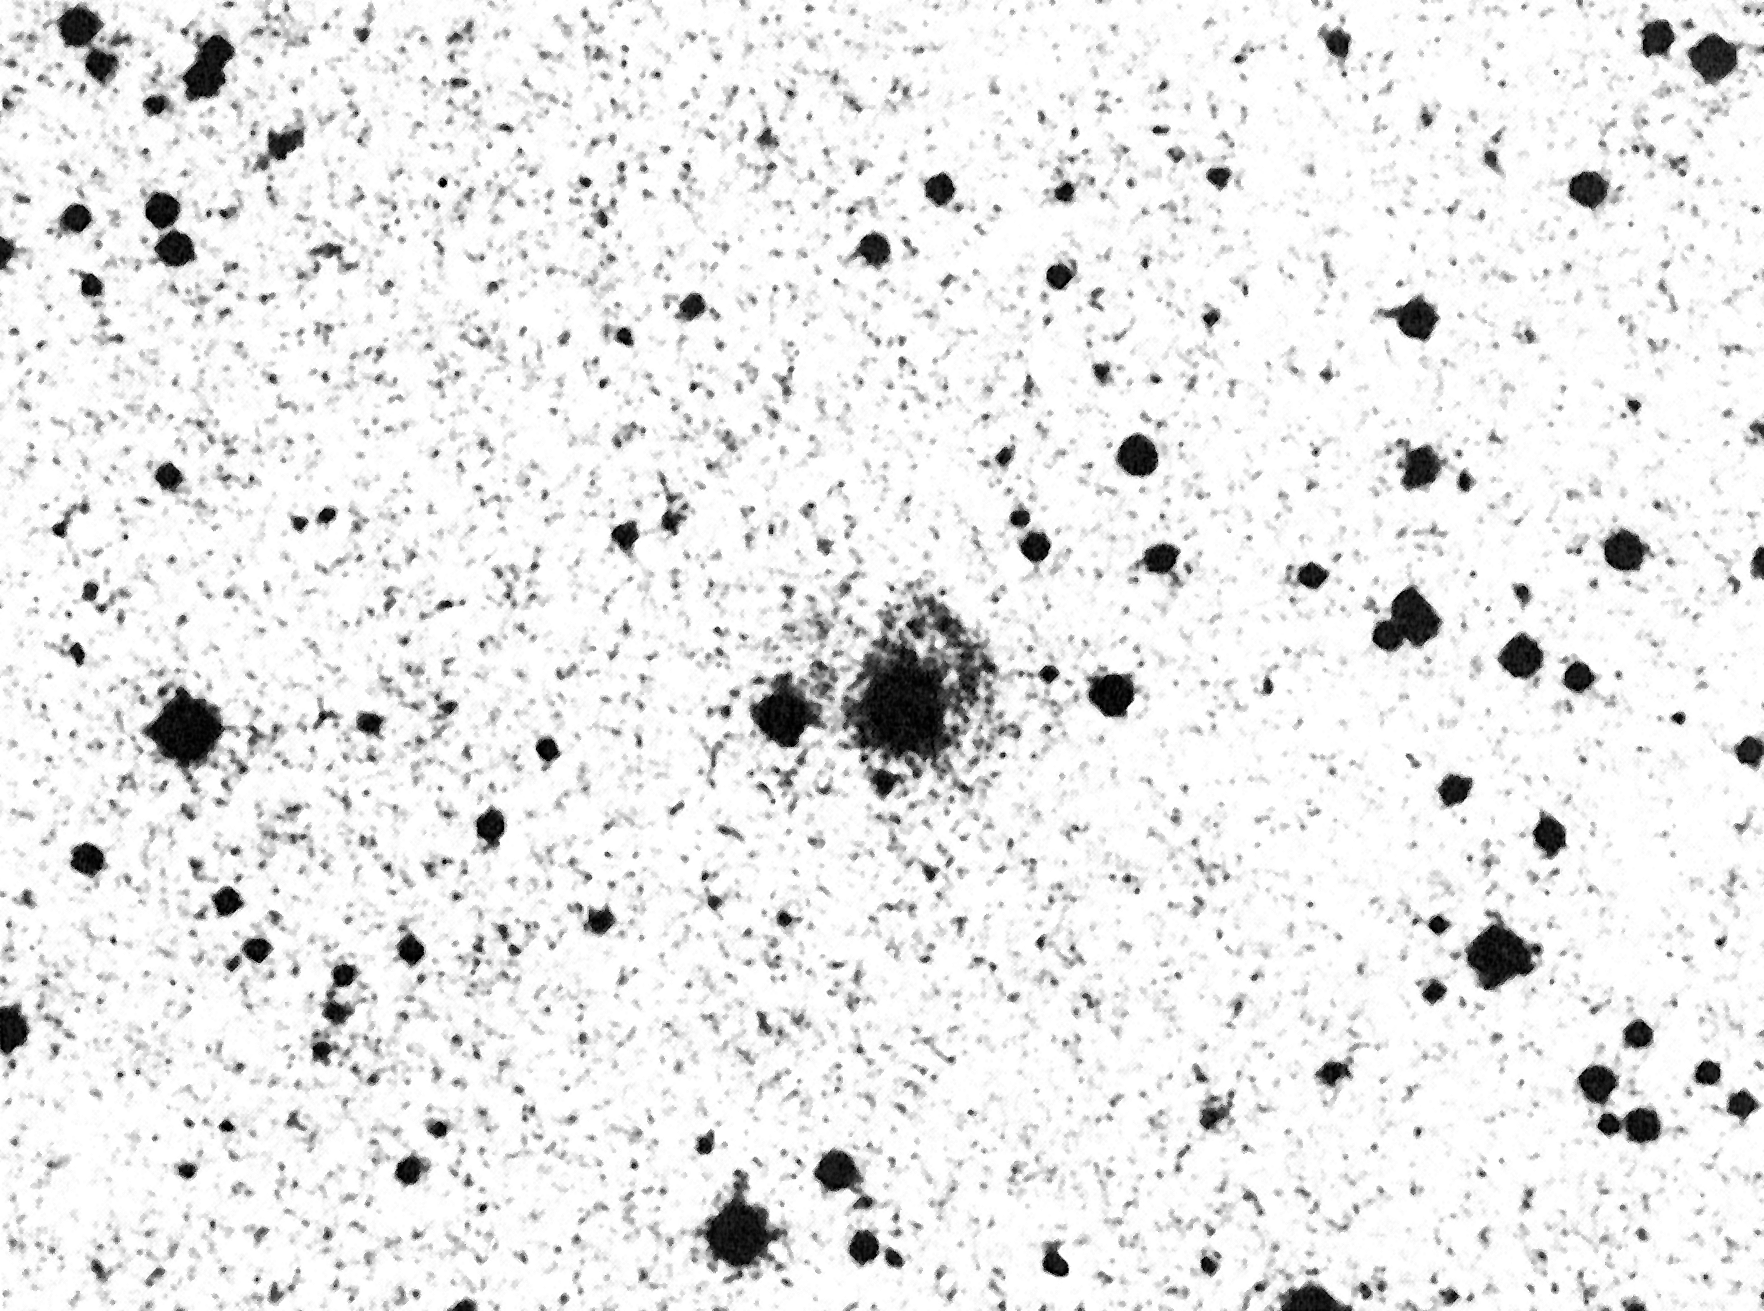

Is there a black hole in this galaxy?

This is a photo of Arakelian 120, an AGN galaxy which may contain a massive black hole at its centre, cf. ESO Press Release eso8709. The bright nucleus is overexposed and the underlying galaxy is only faintly visible. Most of the other objects in this field are stars in the Milky Way Galaxy.

Credit: ESO